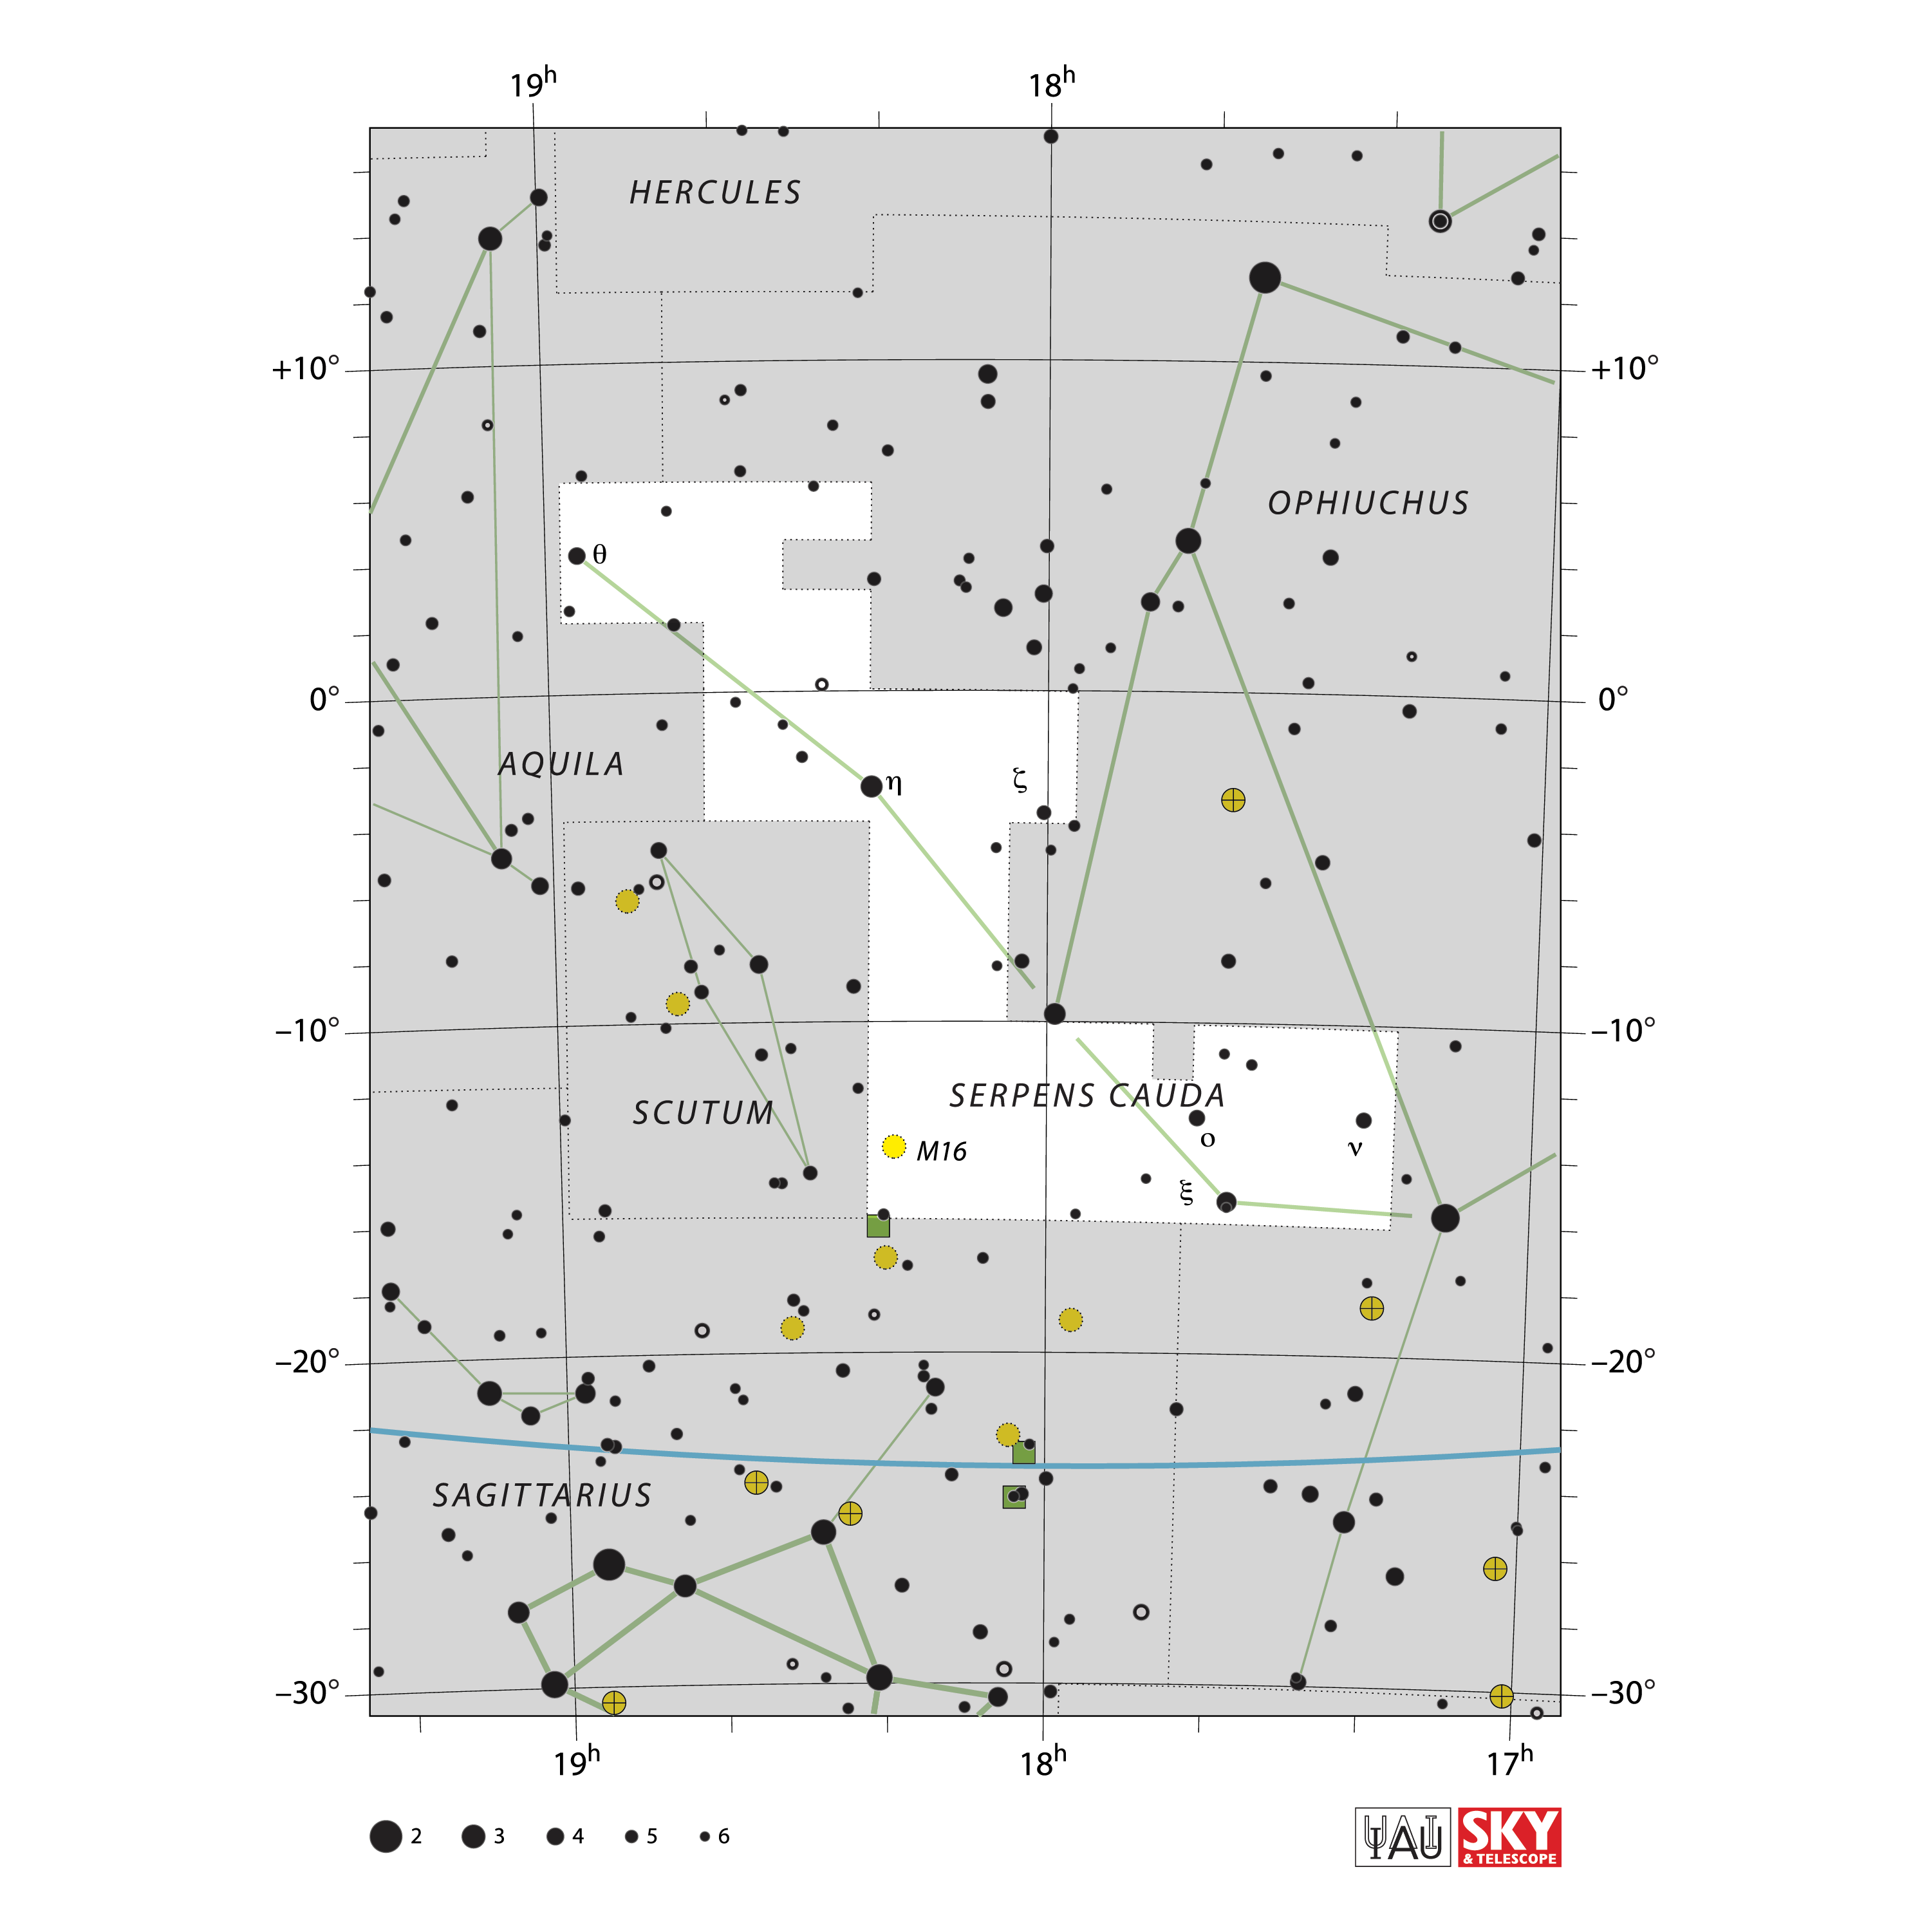

Serpens Cauda

Credit: IAU and Sky & Telescope